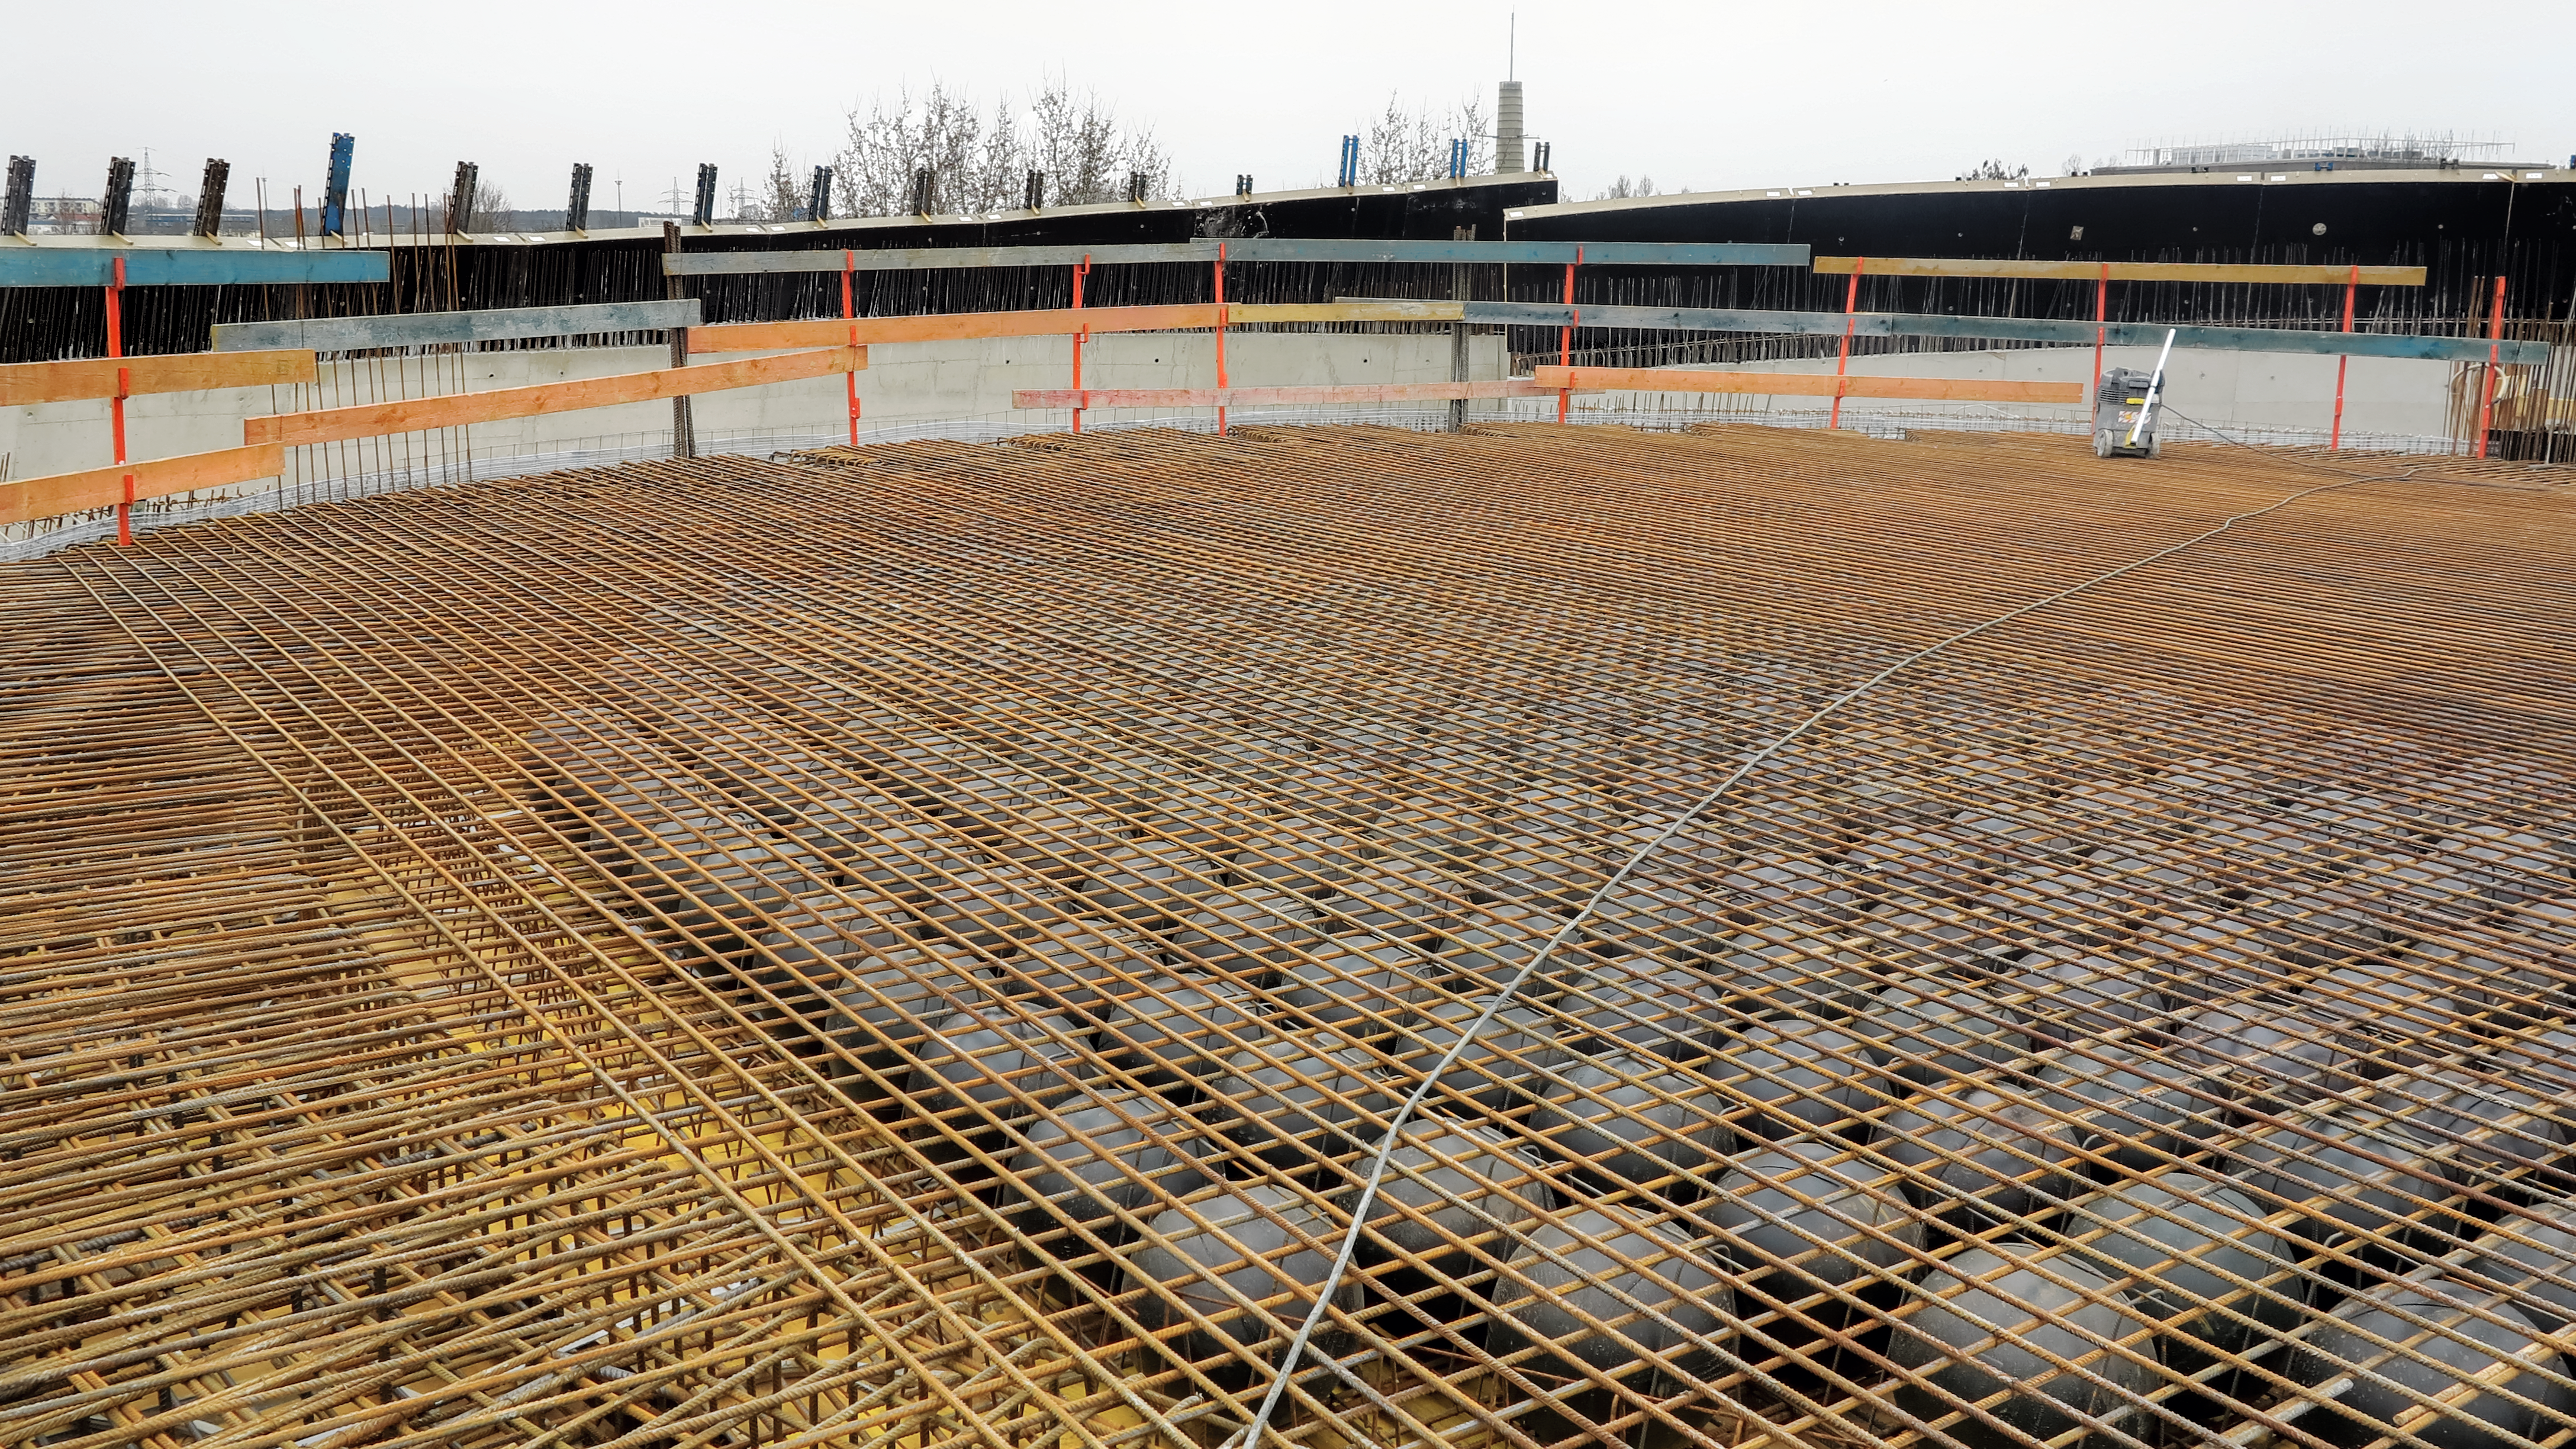

Balls above the stars

Photograph of the BubbleDeck structure in the ceiling of the planetarium at the ESO Supernova Planetarium & Visitor Centre.

Credit: ESO